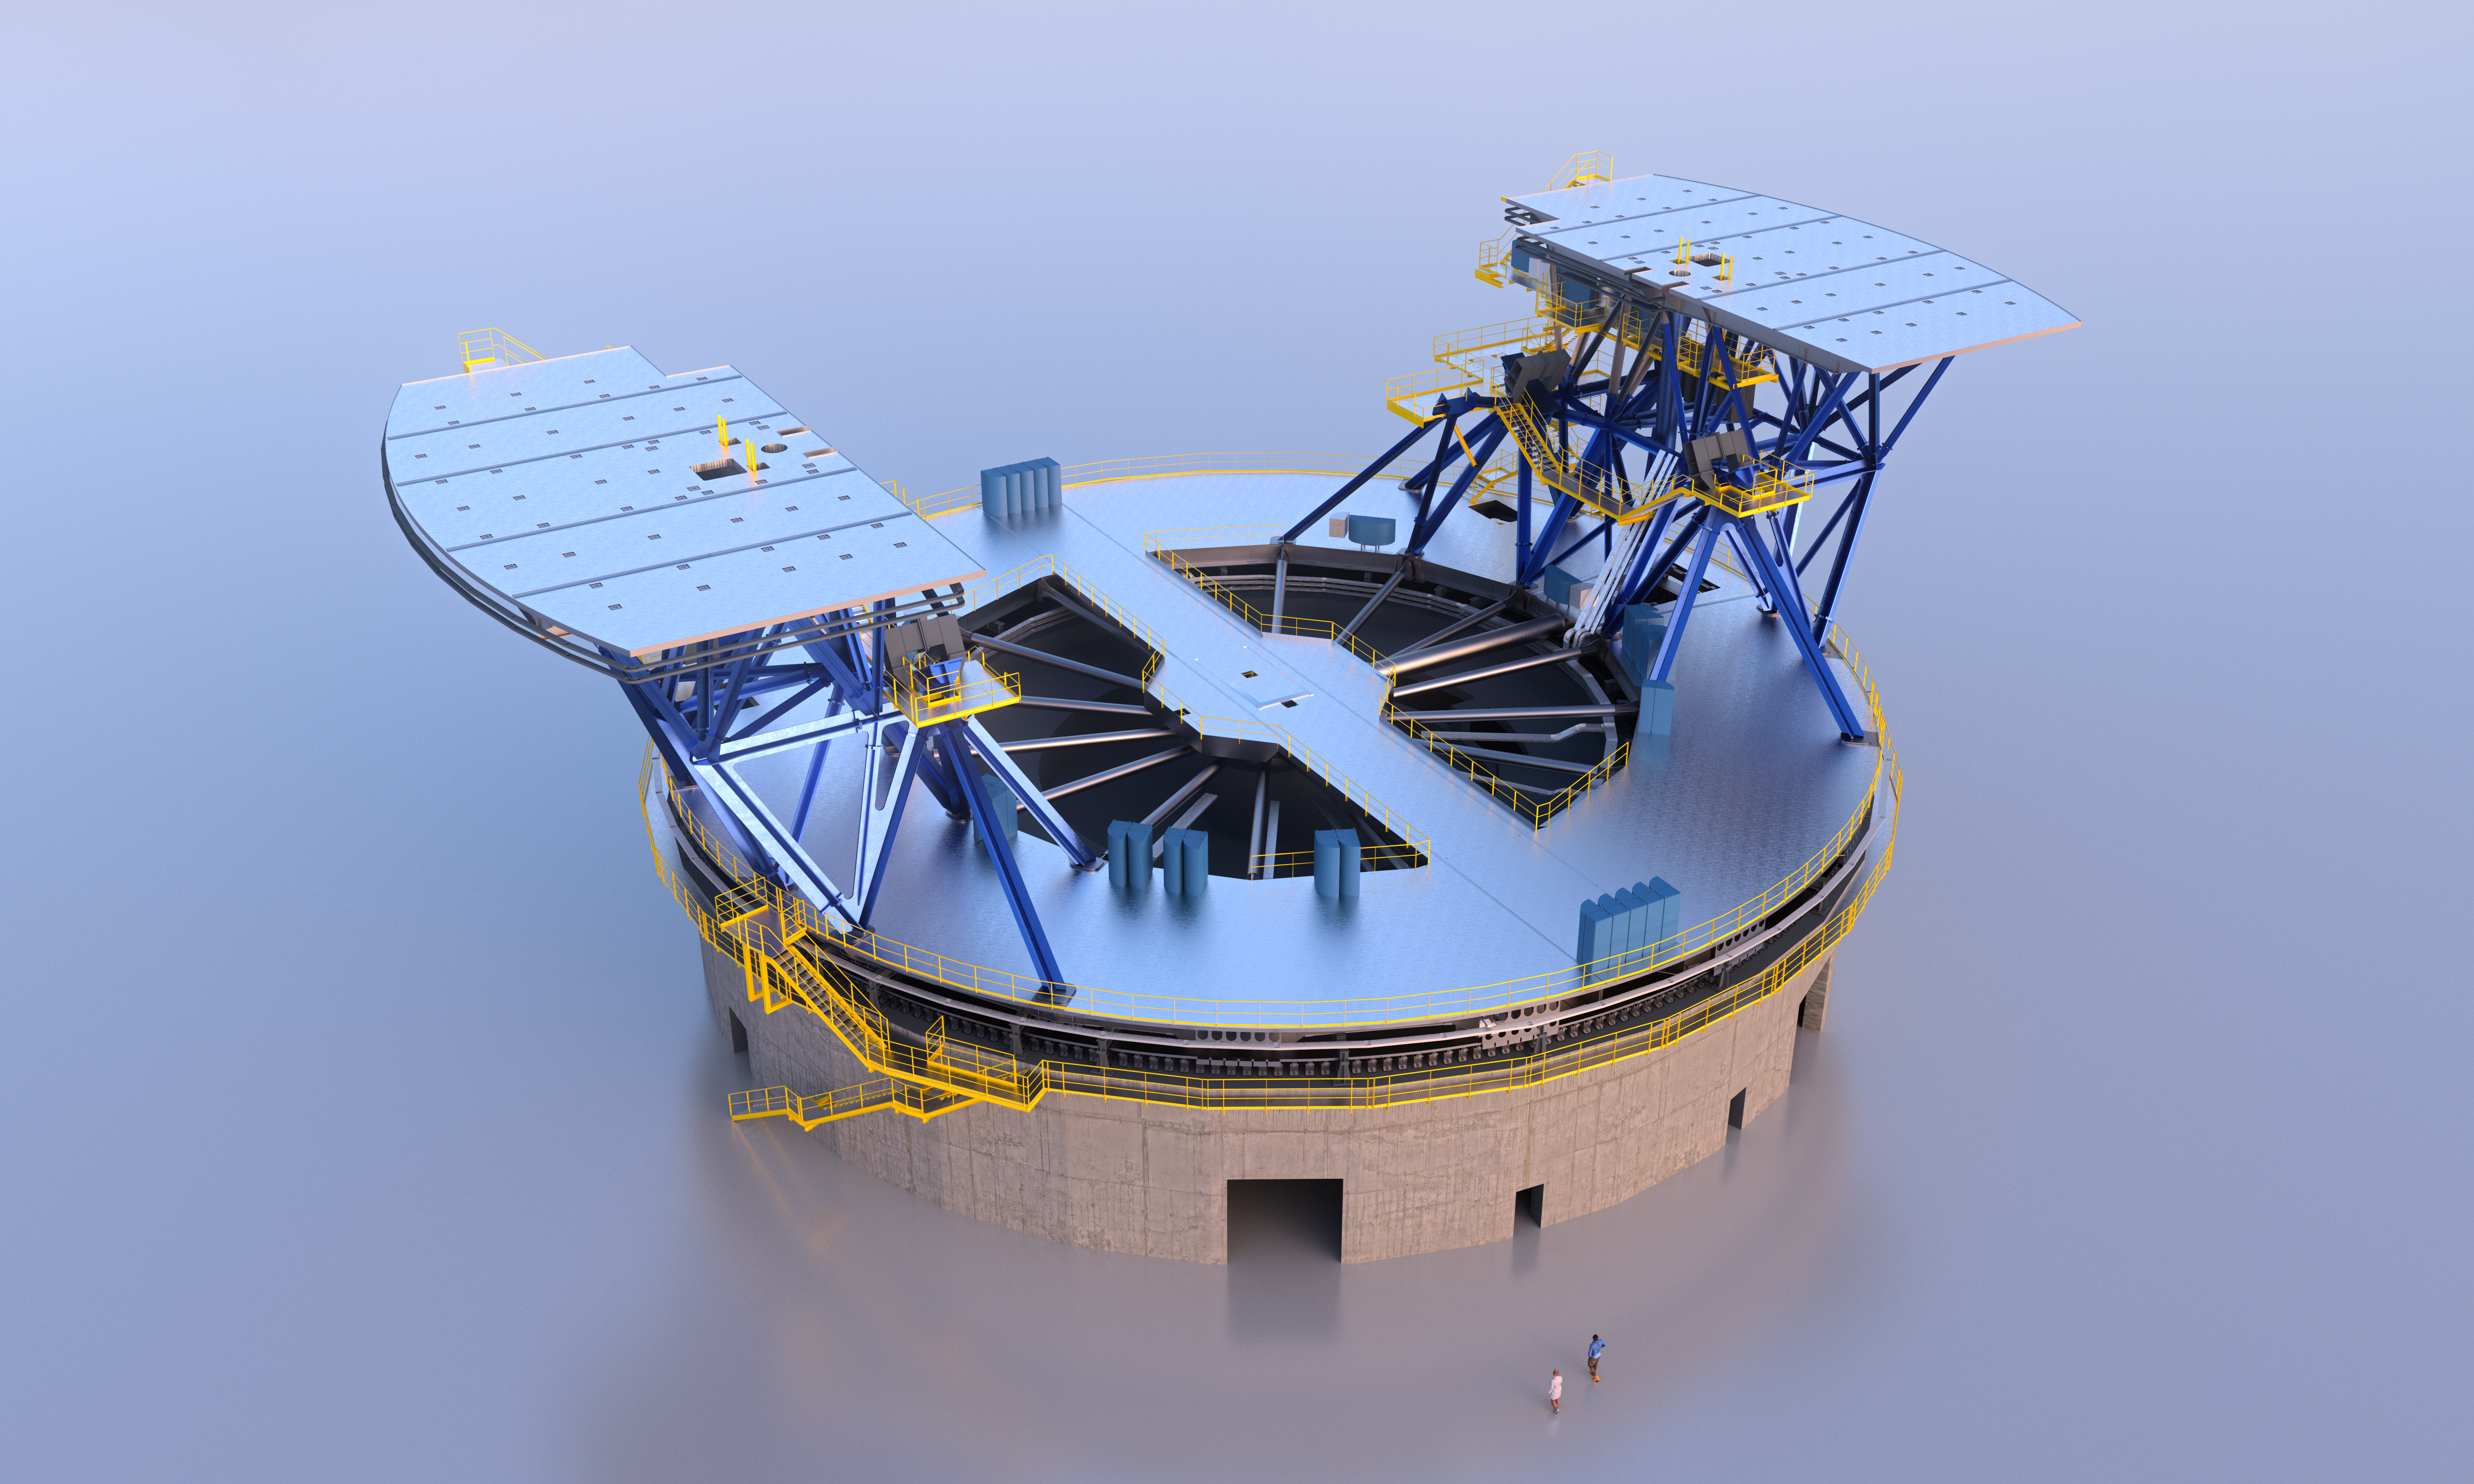

ELT azimuth structure

The ELT azimuth structure, seen in this image, will support the ELT altitude structure and scientific instruments. The azimuth floor allows access to the ELT telescope to install its components.

Credit: ESO